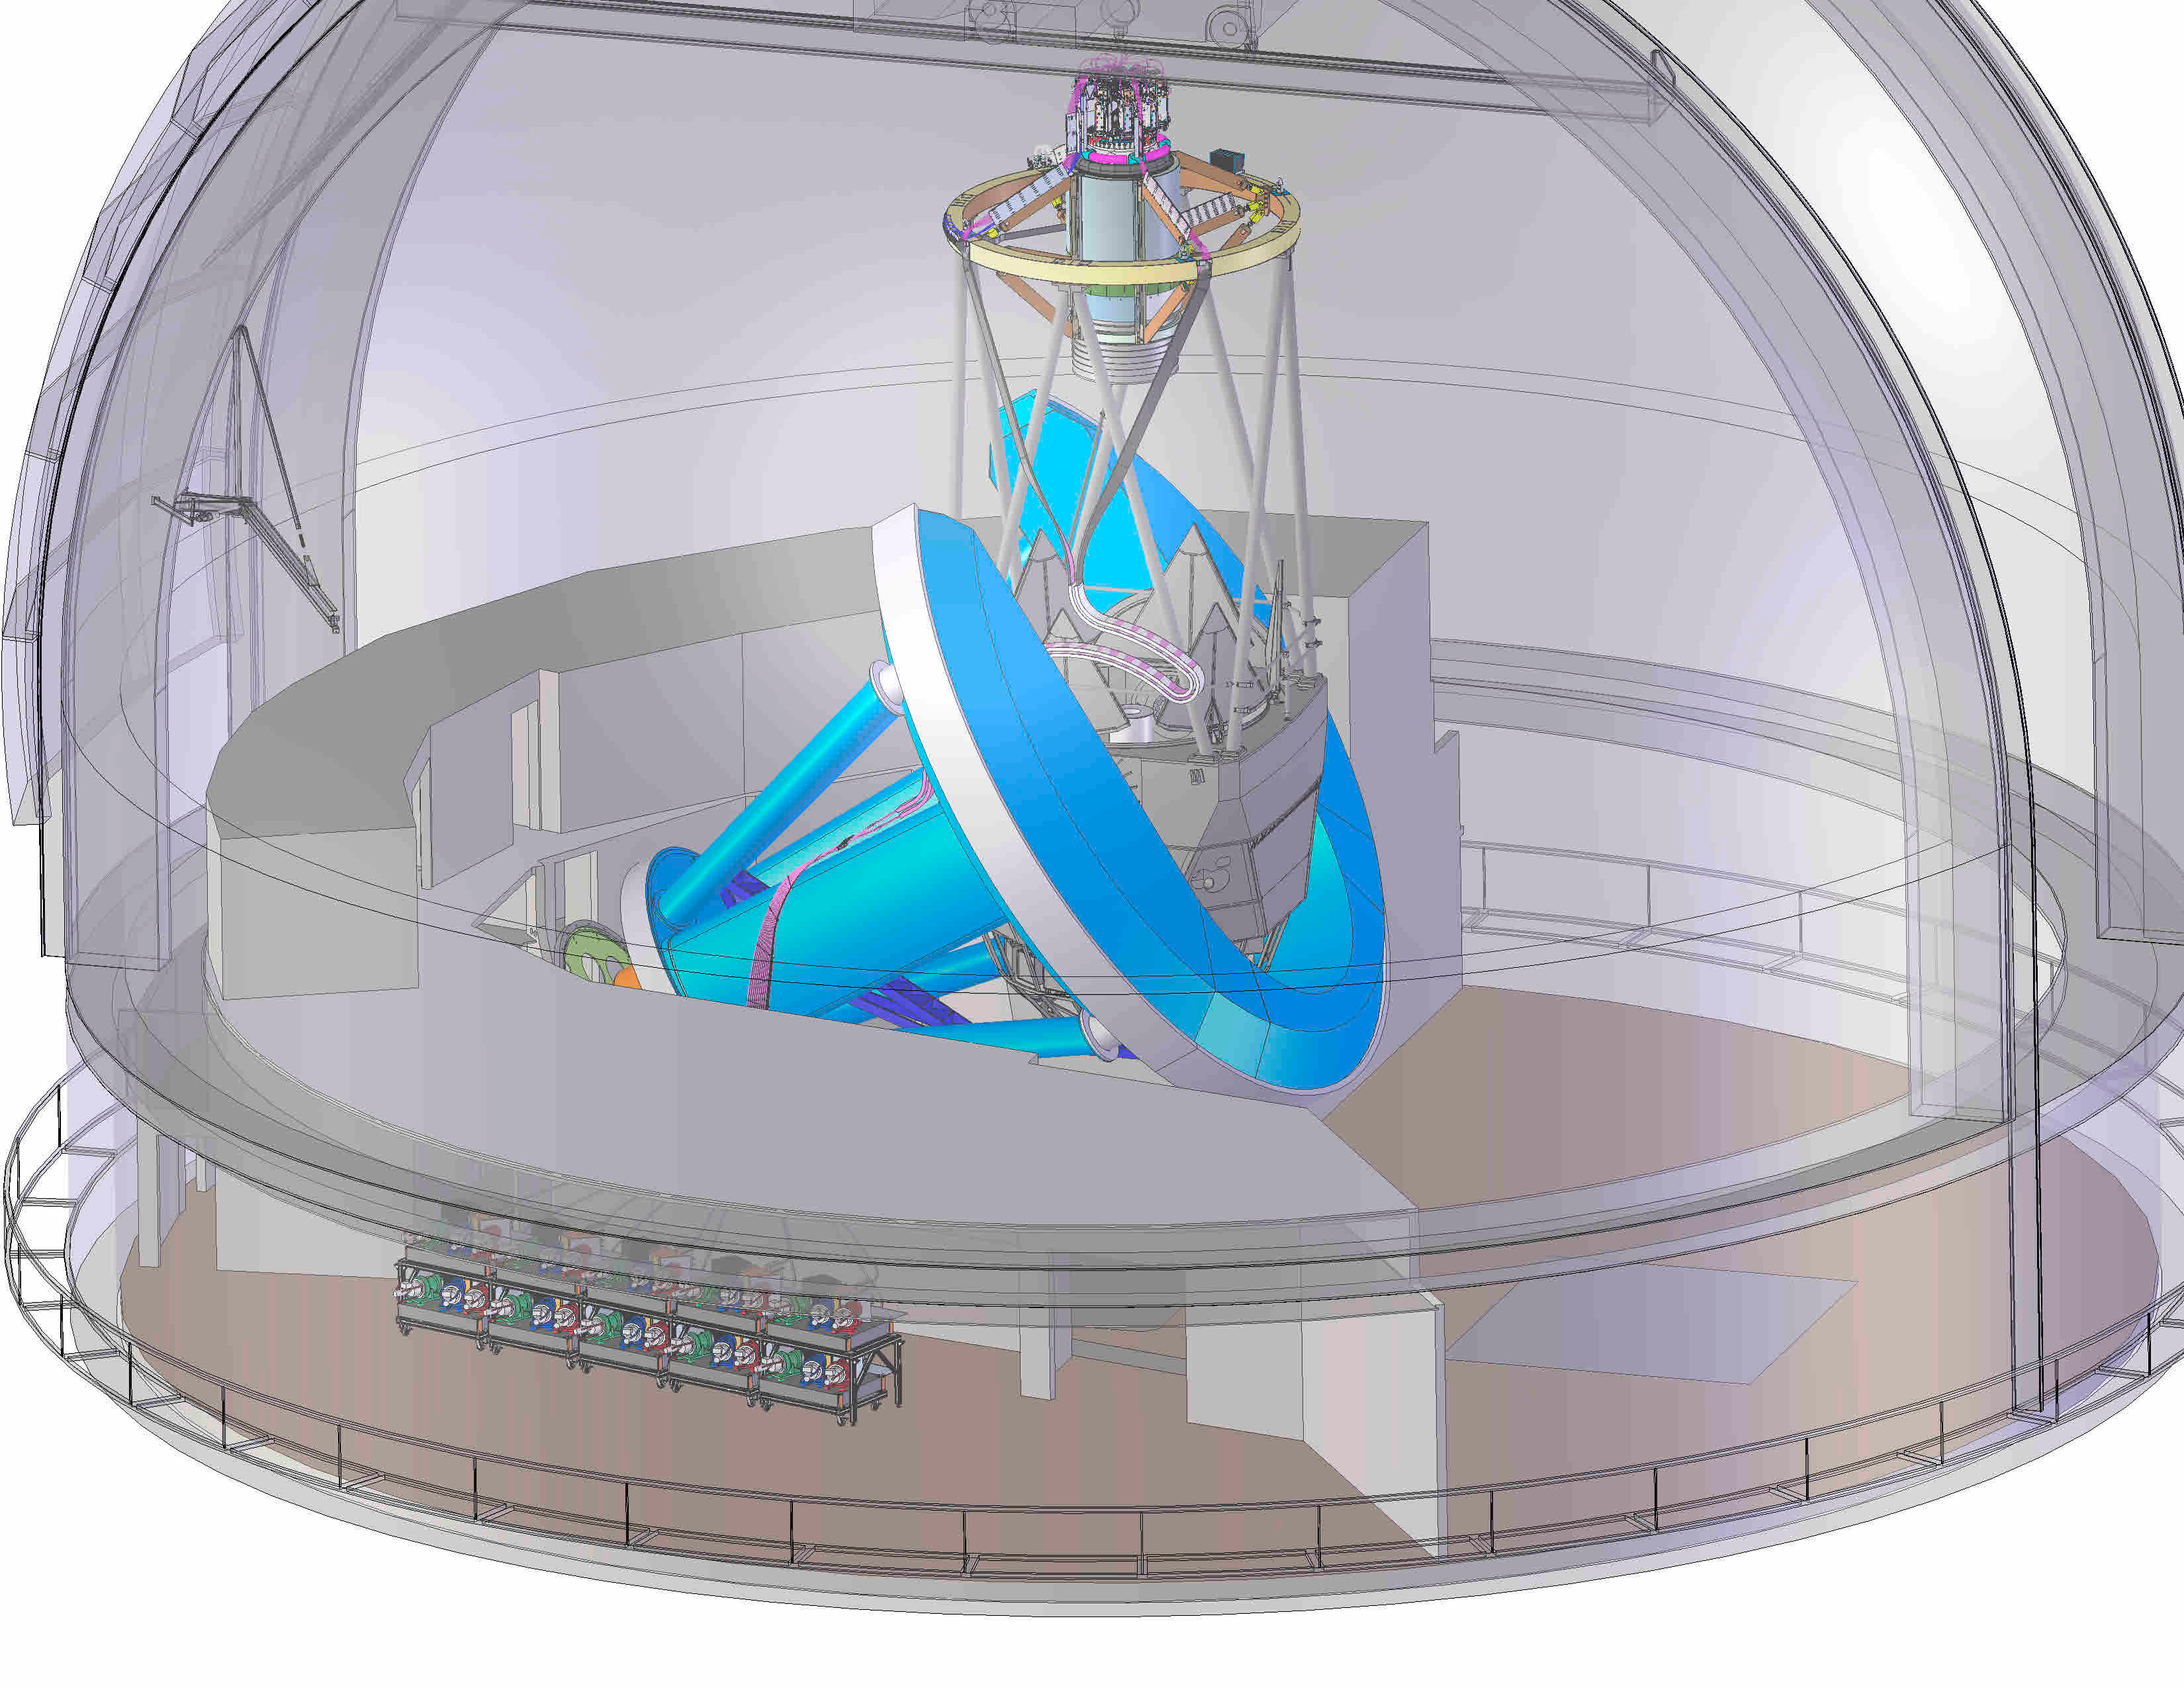

DESI in the dome

DESI in the dome of the Nicholas U. Mayall 4-meter Telescope at the Kitt Peak National Observatory.

Credit: Lawrence Berkeley National Lab/KPNO/NOIRLab/NSF/AURA